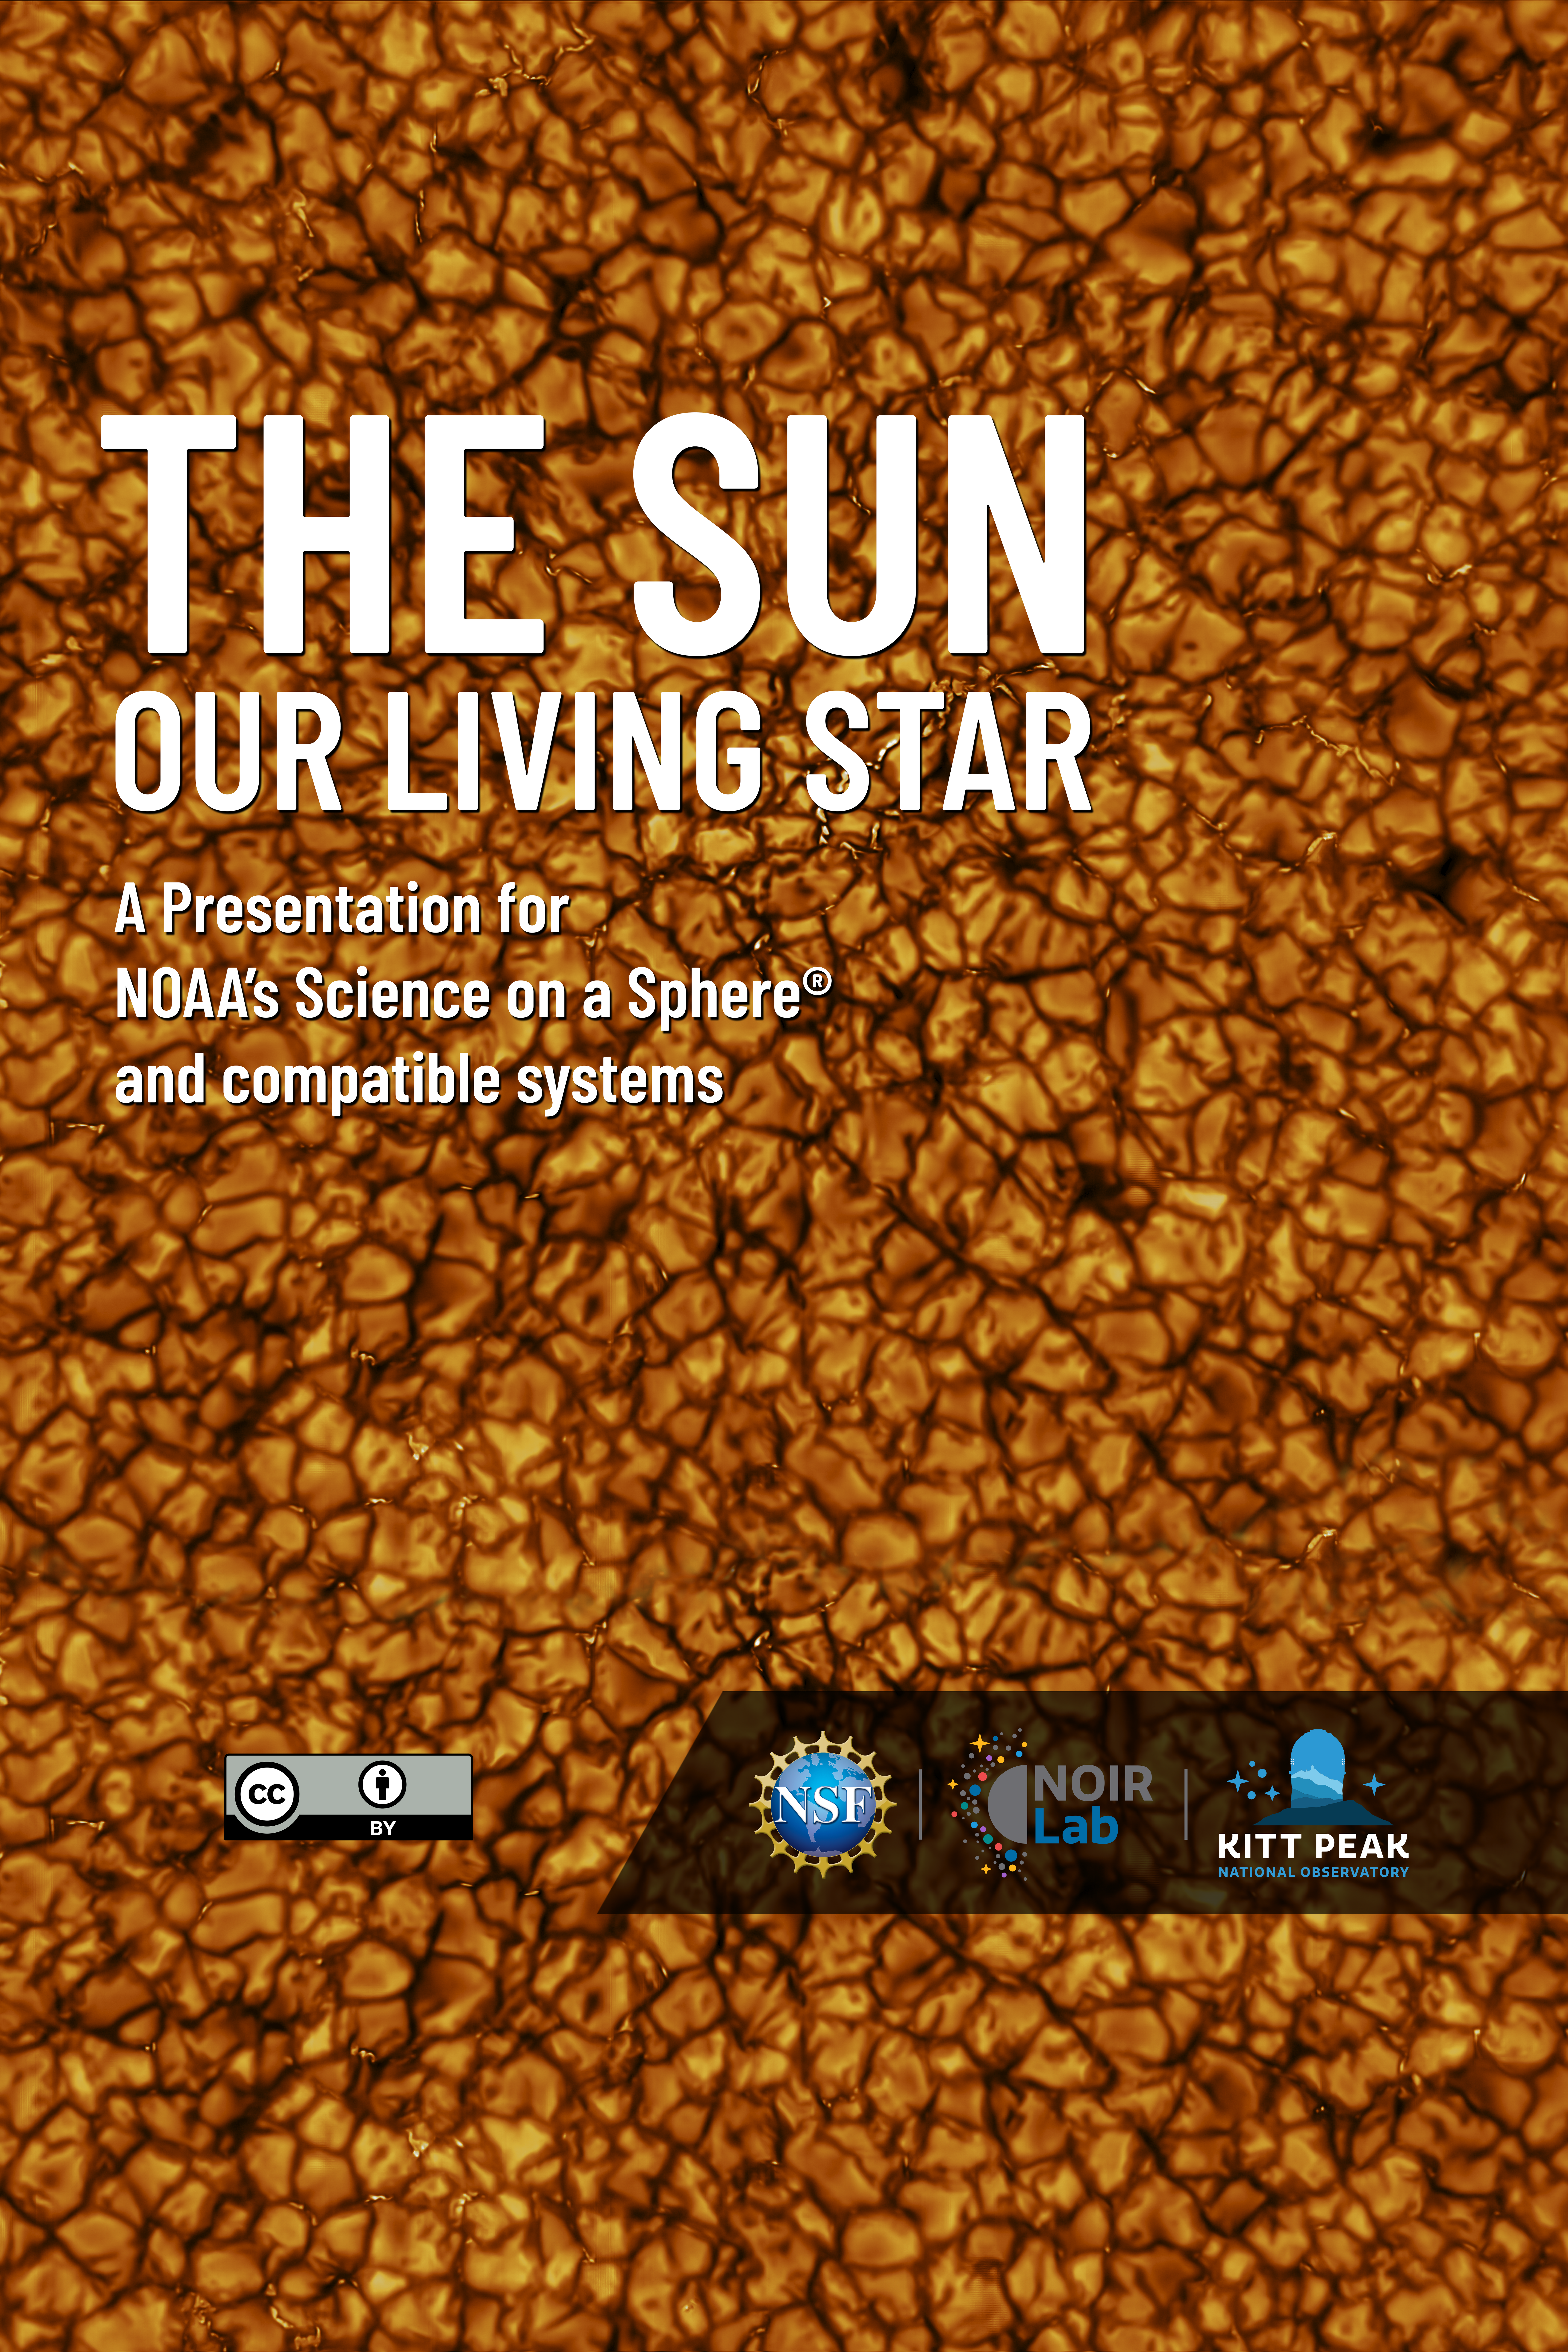

The Sun: Our Living Star Poster

A Science On a Sphere system has been installed at the U.S. National Science Foundation Kitt Peak National Observatory, a program of NSF NOIRLab, and the first NOIRLab produced Science On a Sphere show is now available for free download to be used on any Science On a Sphere compatible system.

The Sun: Our Living Star explores the profound role of our Sun as a living entity that sustains life and energy on Earth. It delves into how the Sun influences our planet’s weather, ecosystems, and the changing seasons, while also delving into historical perspectives and key scientific revelations about our Solar System.

Credit: NOIRLab/NSF/AURA/R. Proctor